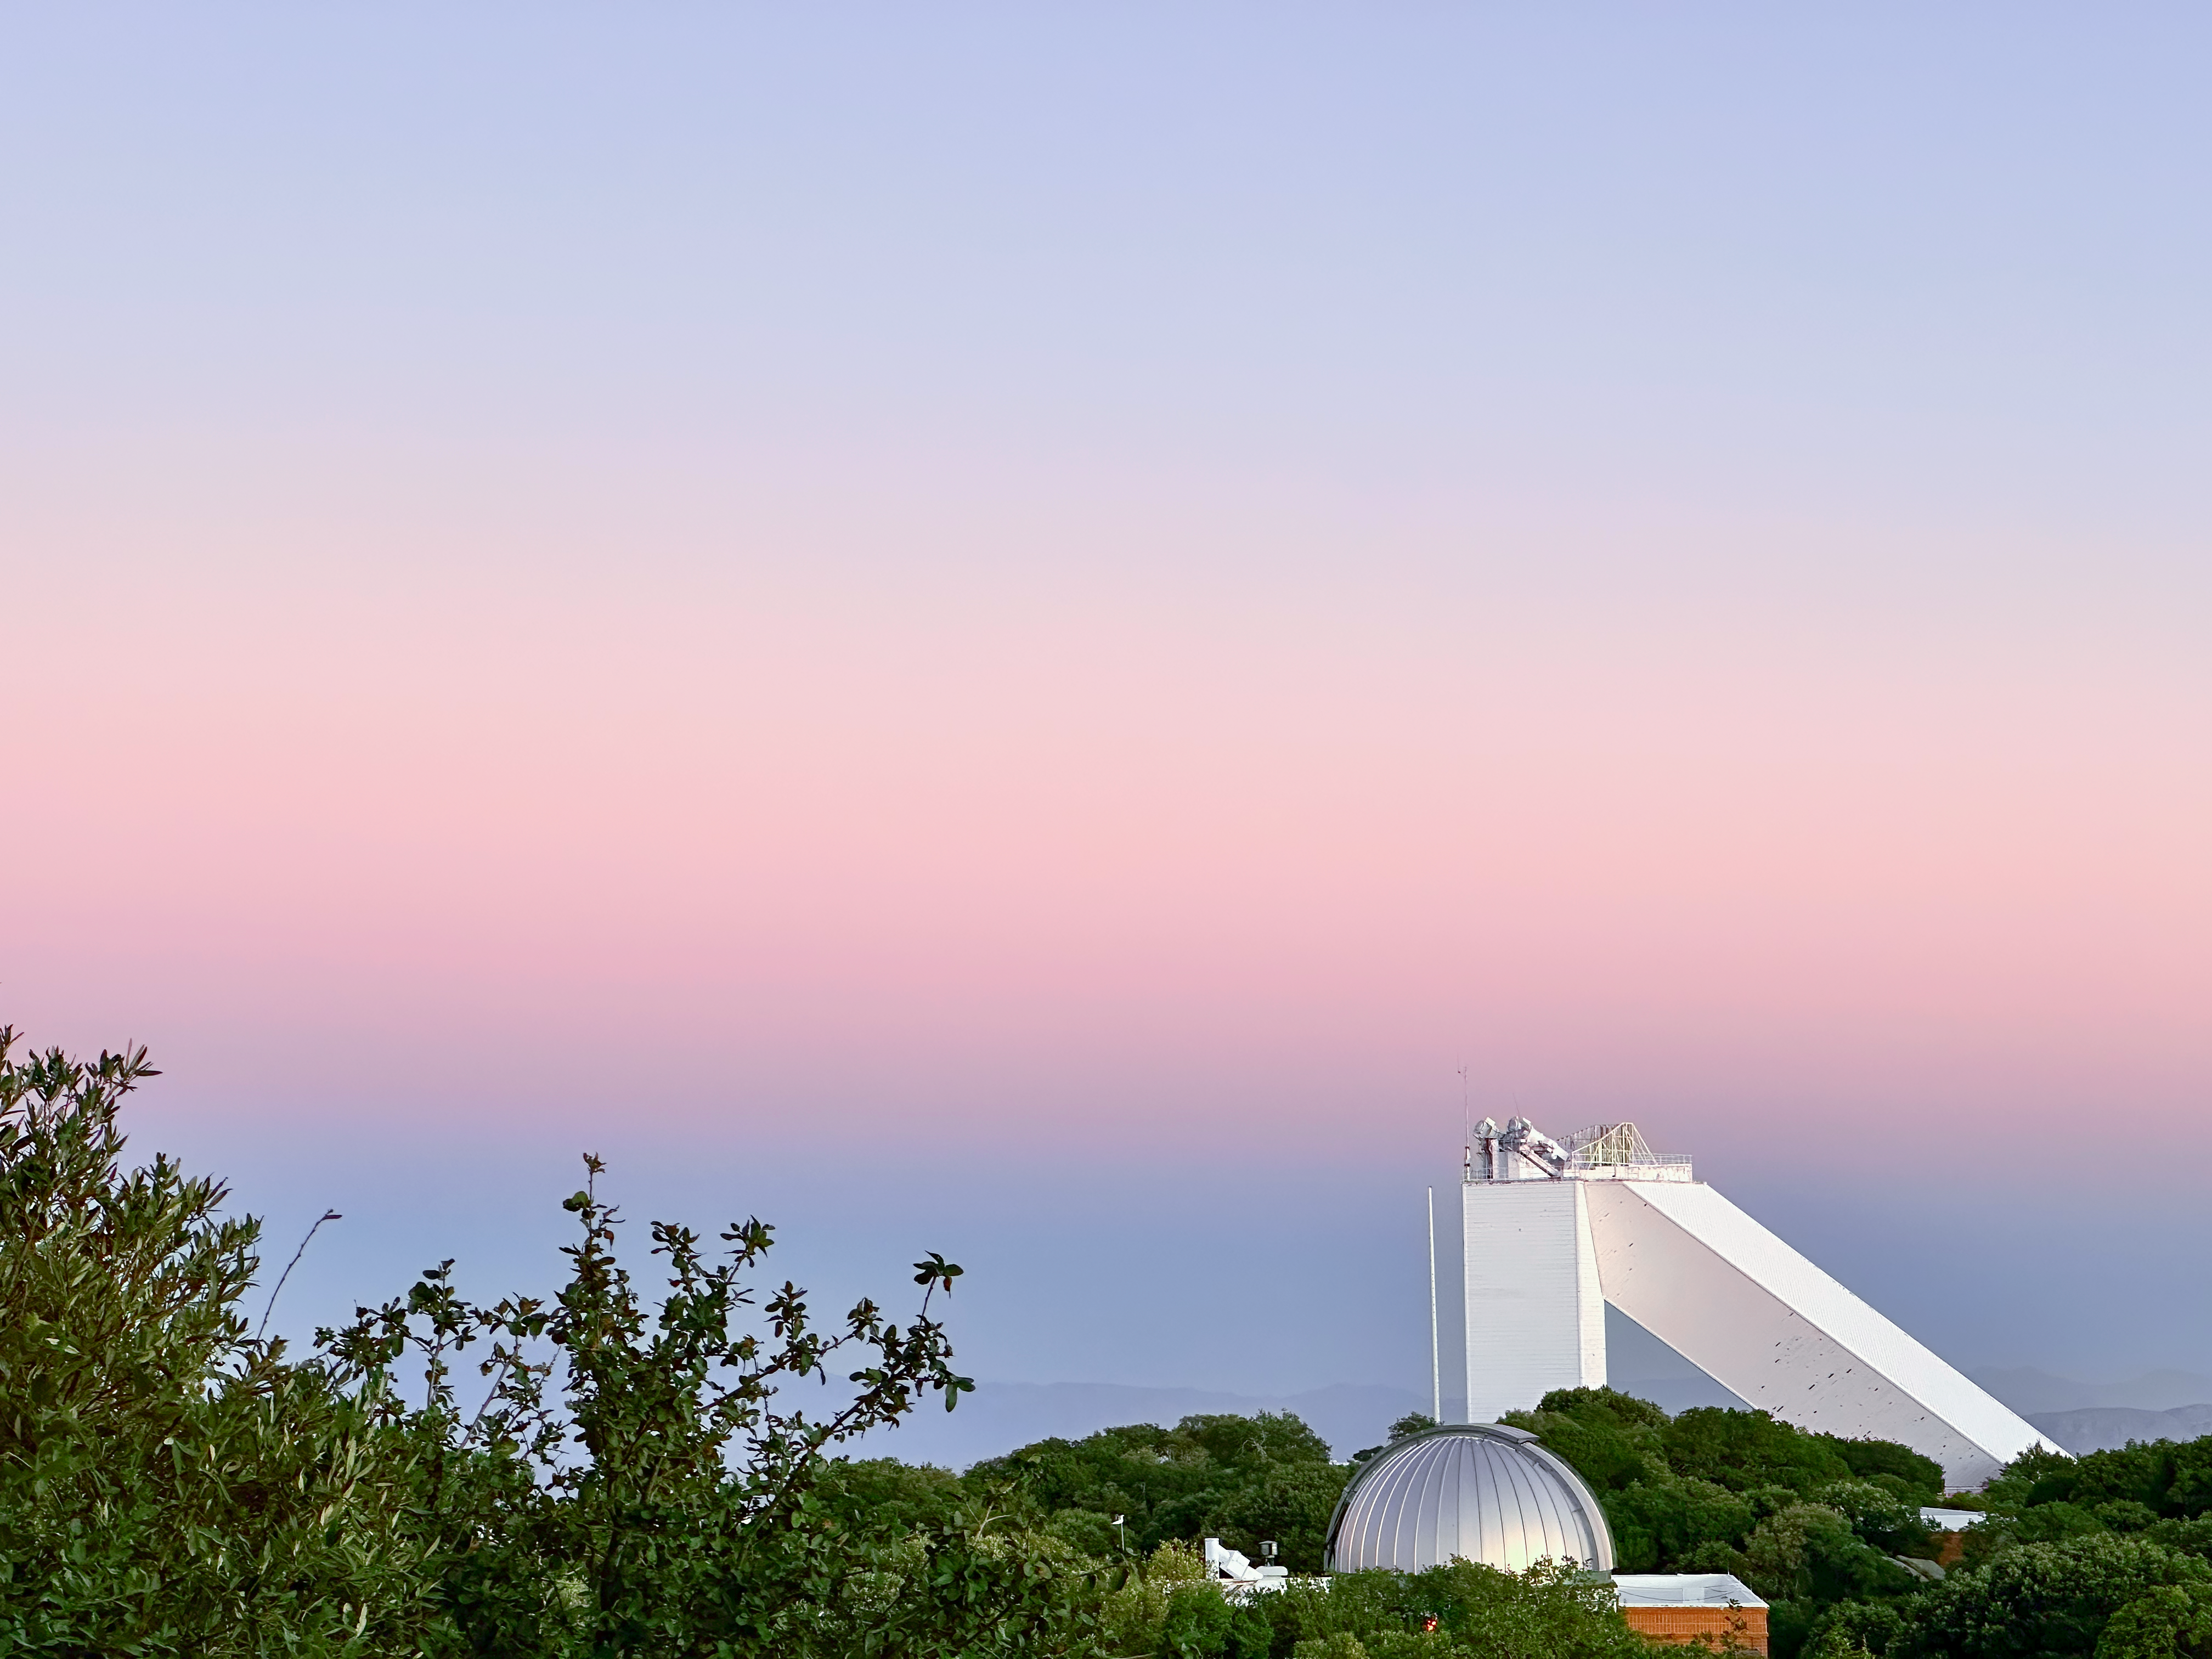

McMath-Pierce Solar Telescope

A view of the McMath-Pierce Solar Telescope at Kitt Peak National Observatory.

Credit: KPNO/NOIRLab/NSF/AURA/J. Lockridge